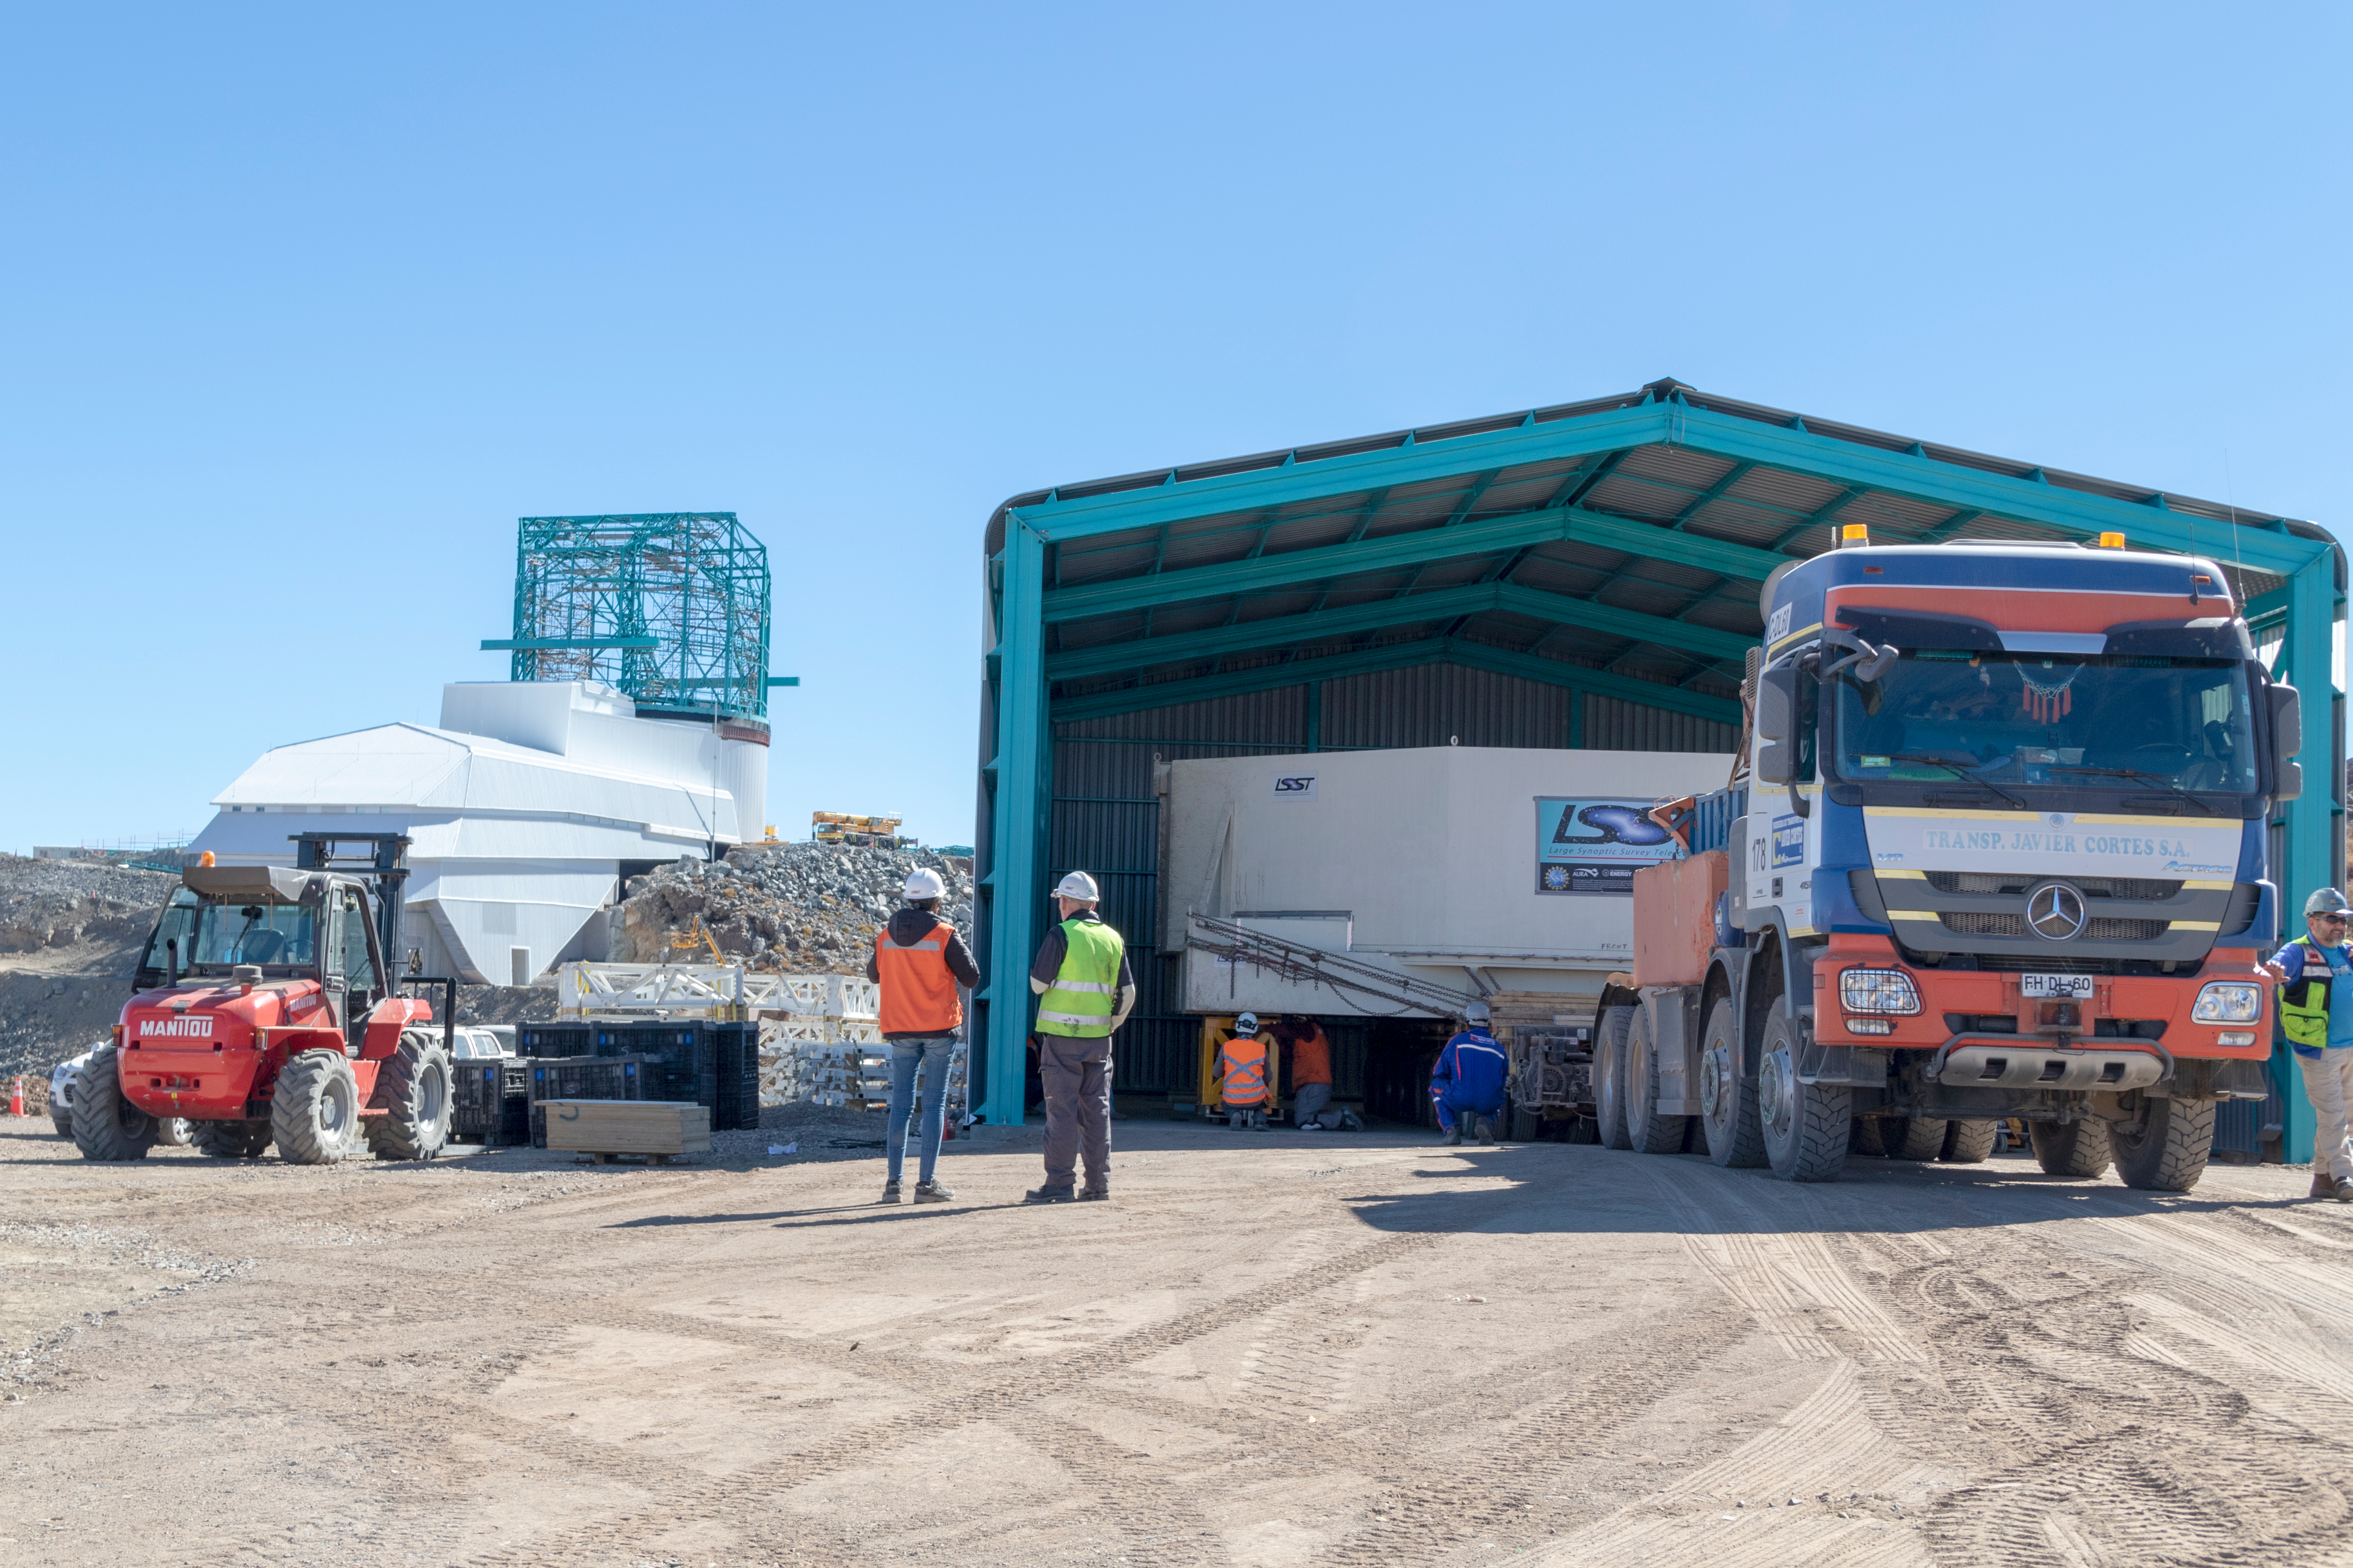

M1M3 Arrives in Chile

The LSST Primary/Tertiary Mirror (M1M3) arrived in the port of Coquimbo on May 7, and was transported to the LSST summit facility building over the next several days. It arrived on the summit on May 11, 2019.

Credit: Rubin Observatory/NSF/AURA